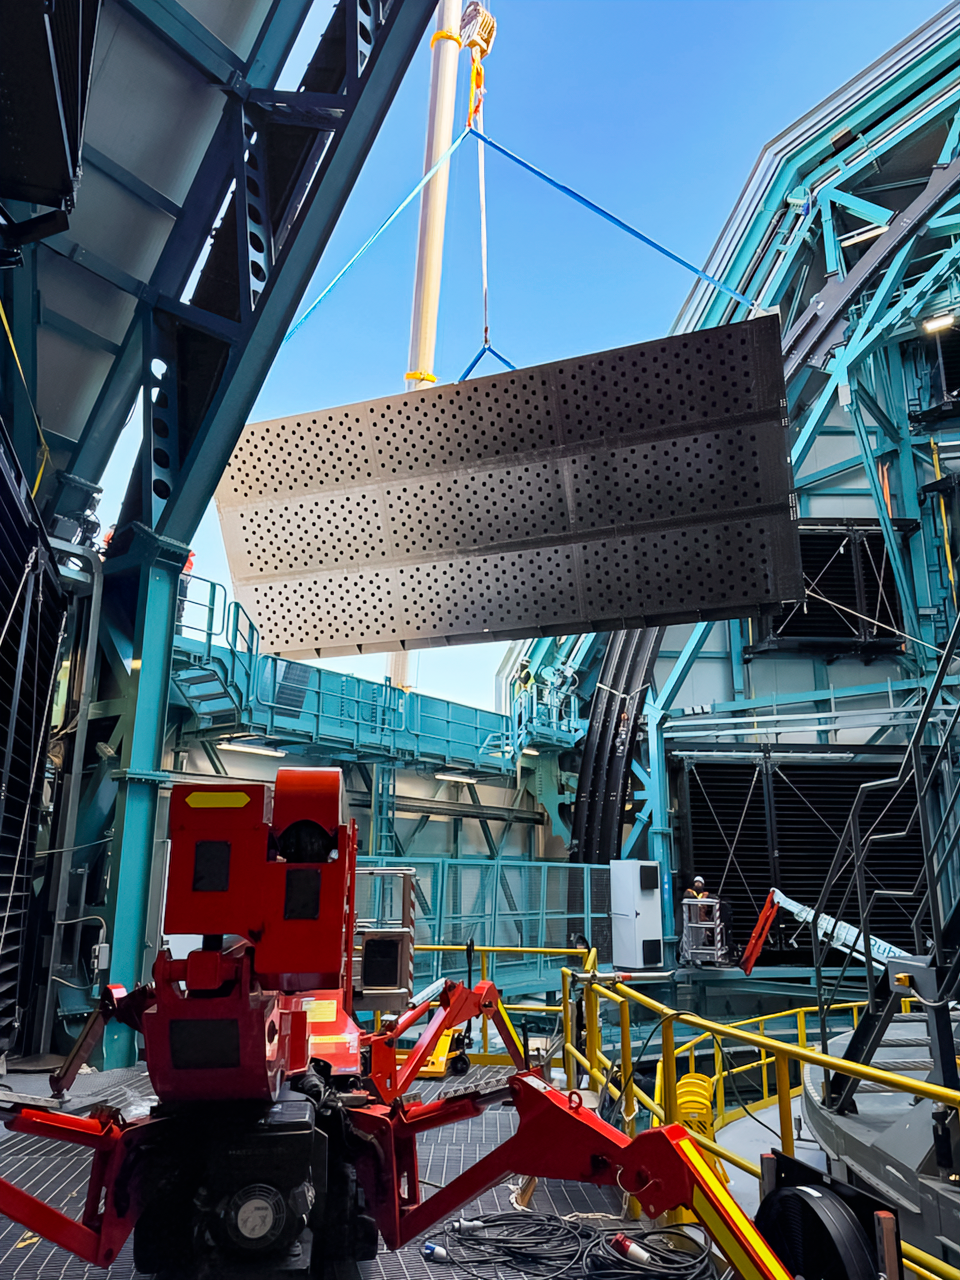

Rubin Light-Wind Screen Panel

Workers use a crane to lift the fourth panel of NSF–DOE Vera C. Rubin Observatory's light-wind screen into place for installation on 7 May 2026.

Credit: NSF–DOE Vera C. Rubin Observatory/NOIRLab/SLAC/AURA